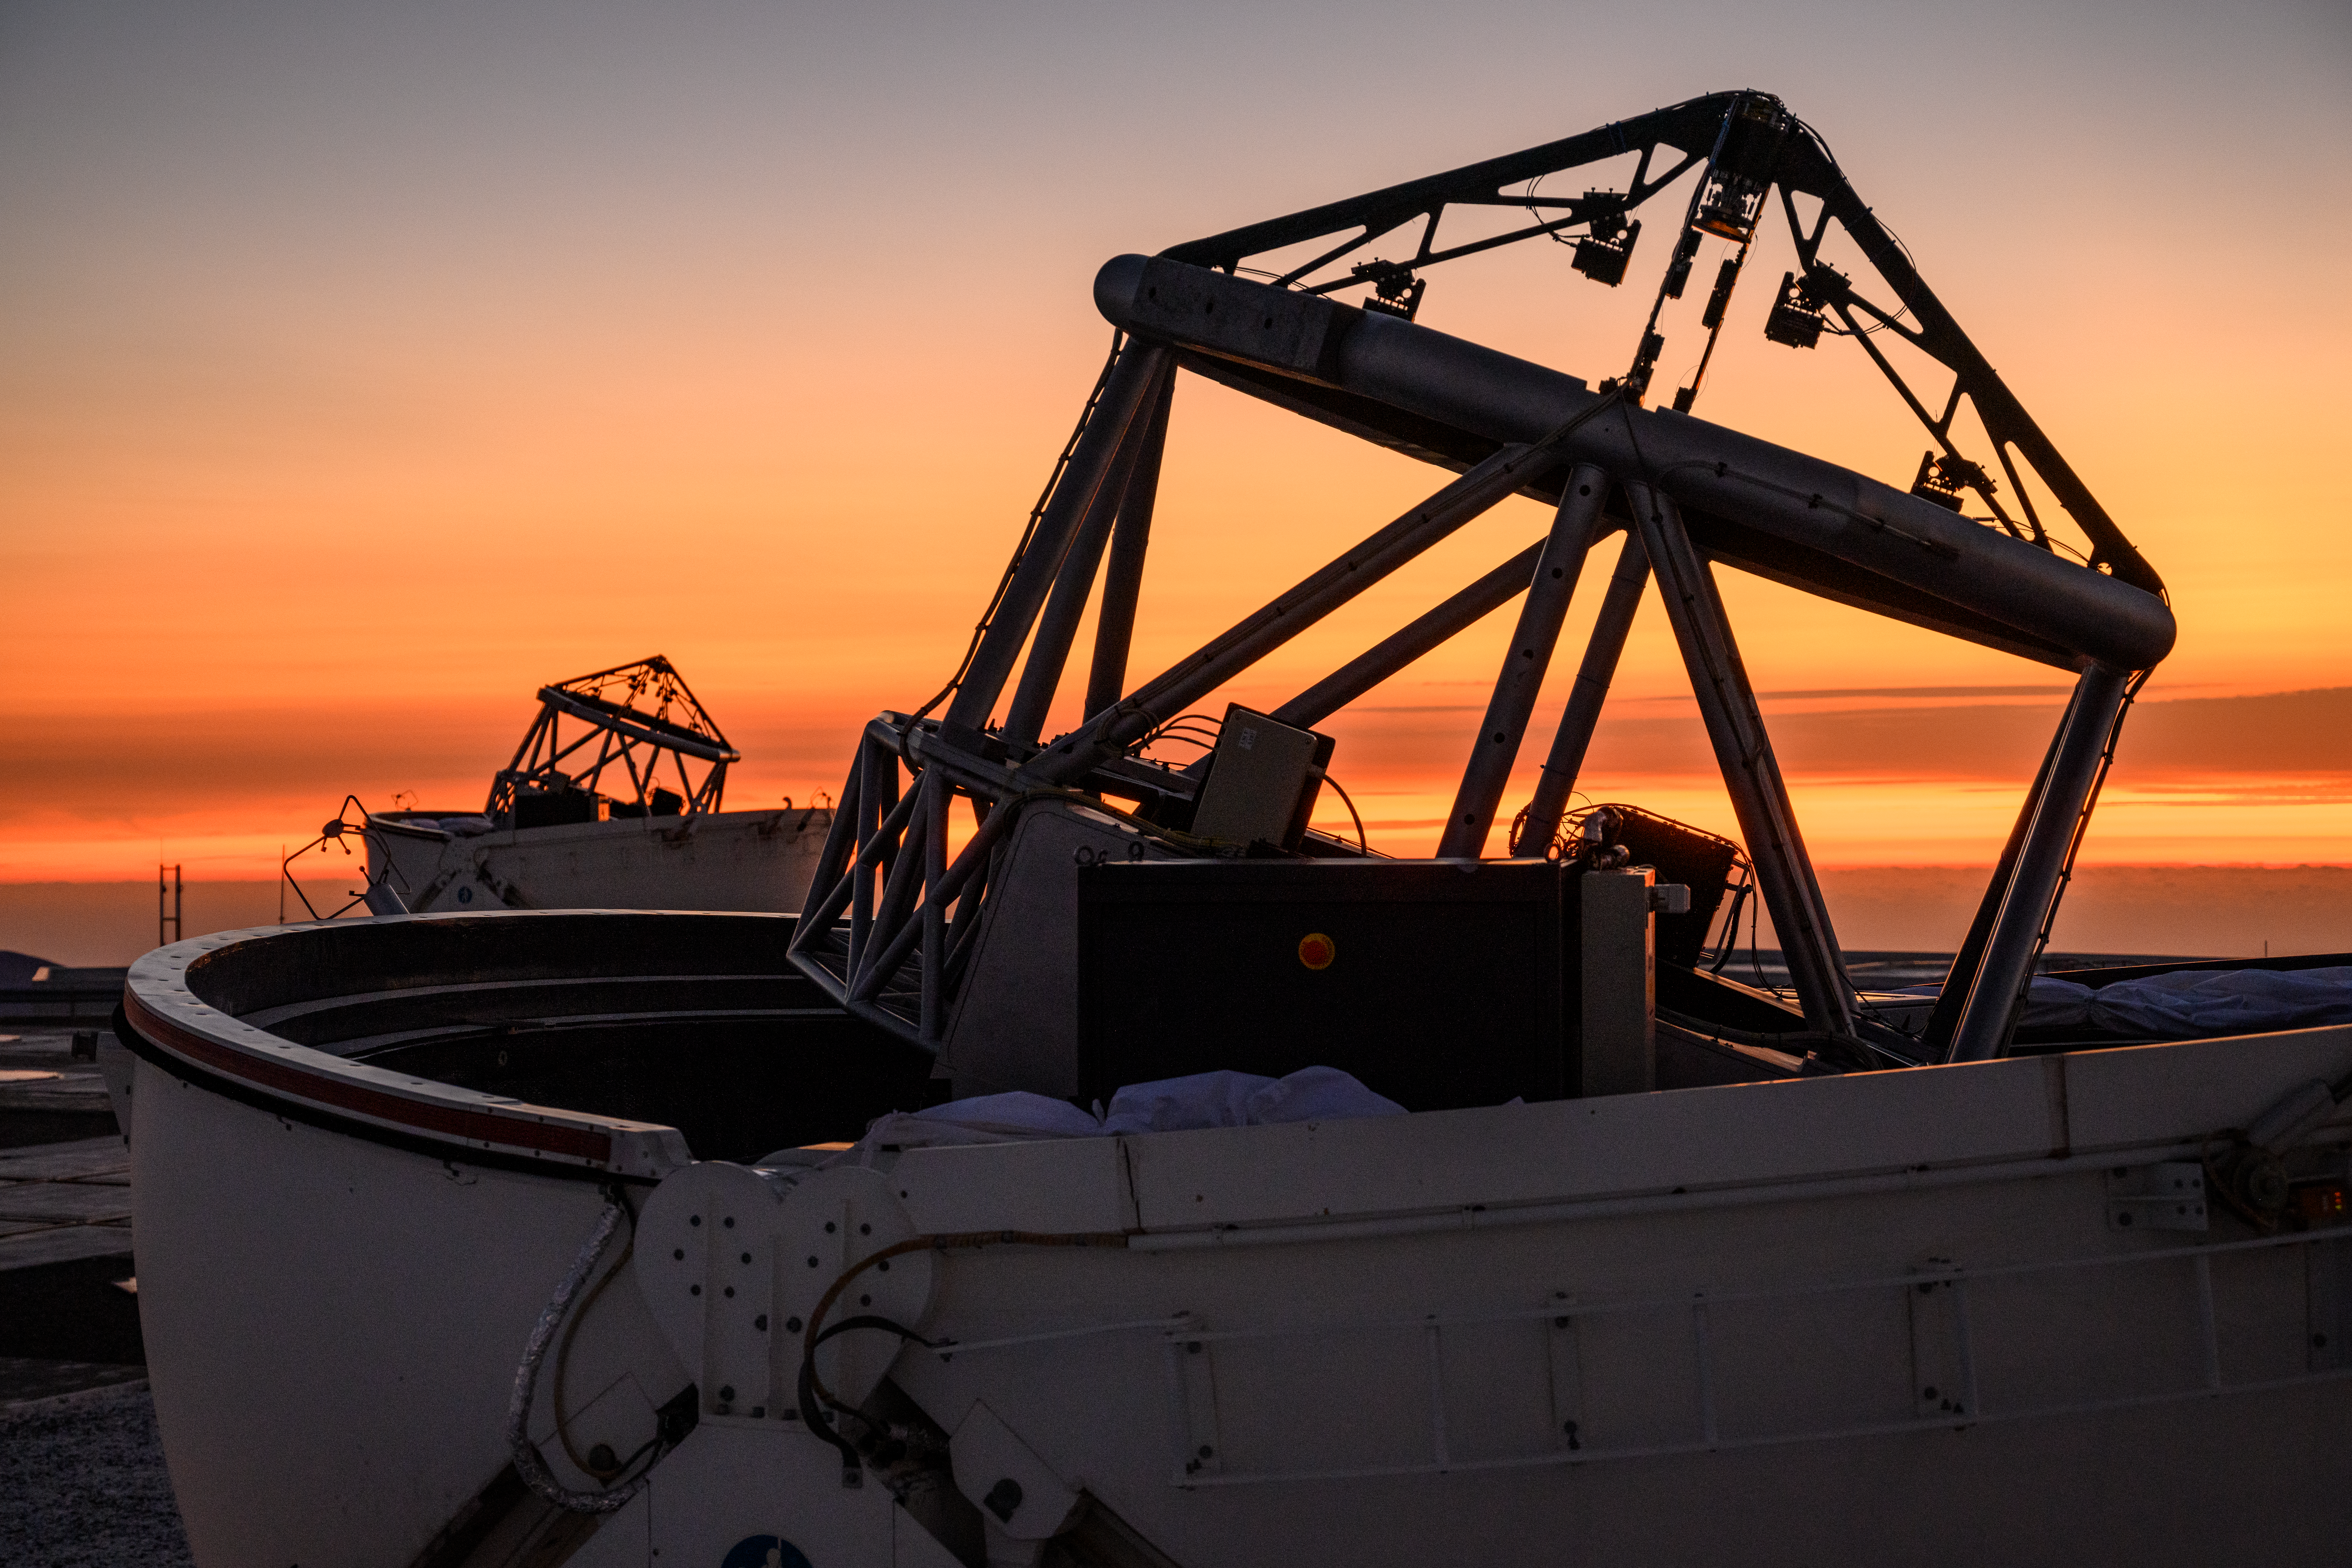

Auxiliary Telescope at sunset

One of the Very Large Telescope Interferometer's (VLTI's) Auxiliary Telescopes during a colourful sunset at ESO's Paranal Observatory in Chile.

Credit: G. Hüdepohl (atacamaphoto.com)/ESO